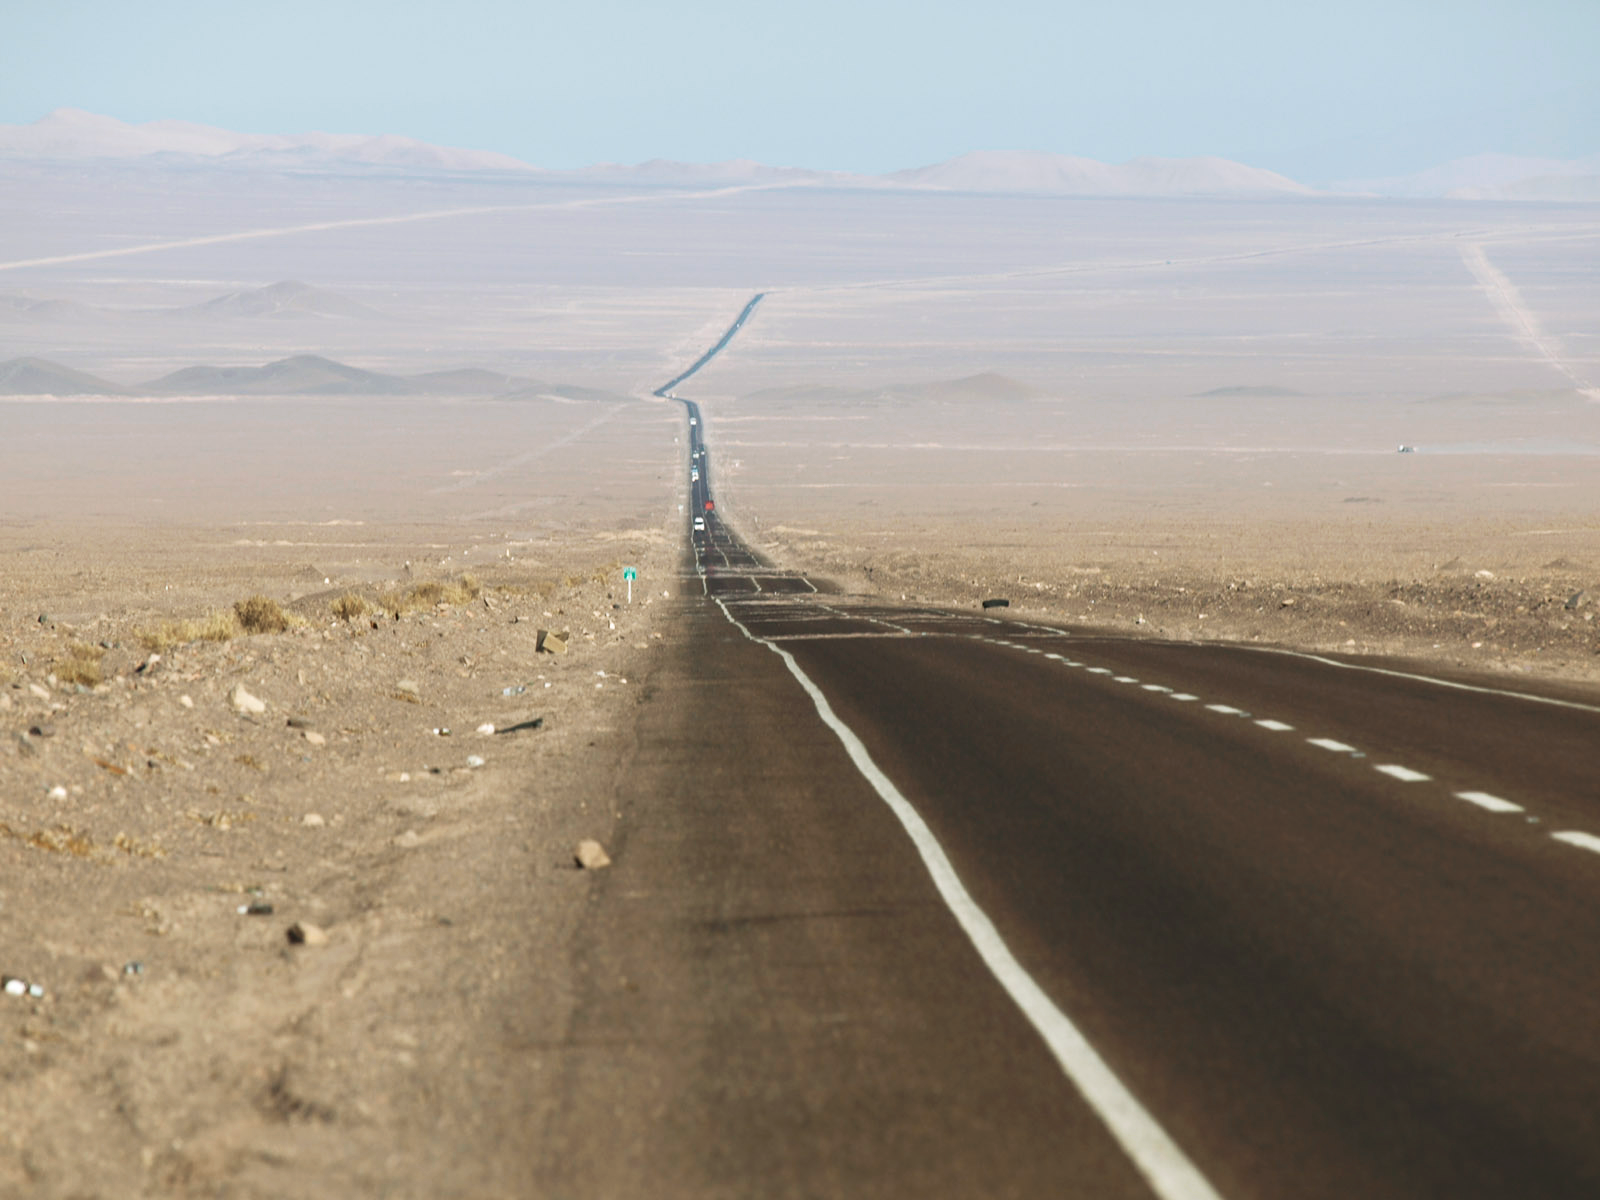

A long and dusty road

A road through Chile's Atacama Desert, thought to be the driest place on earth.

Credit: ESO